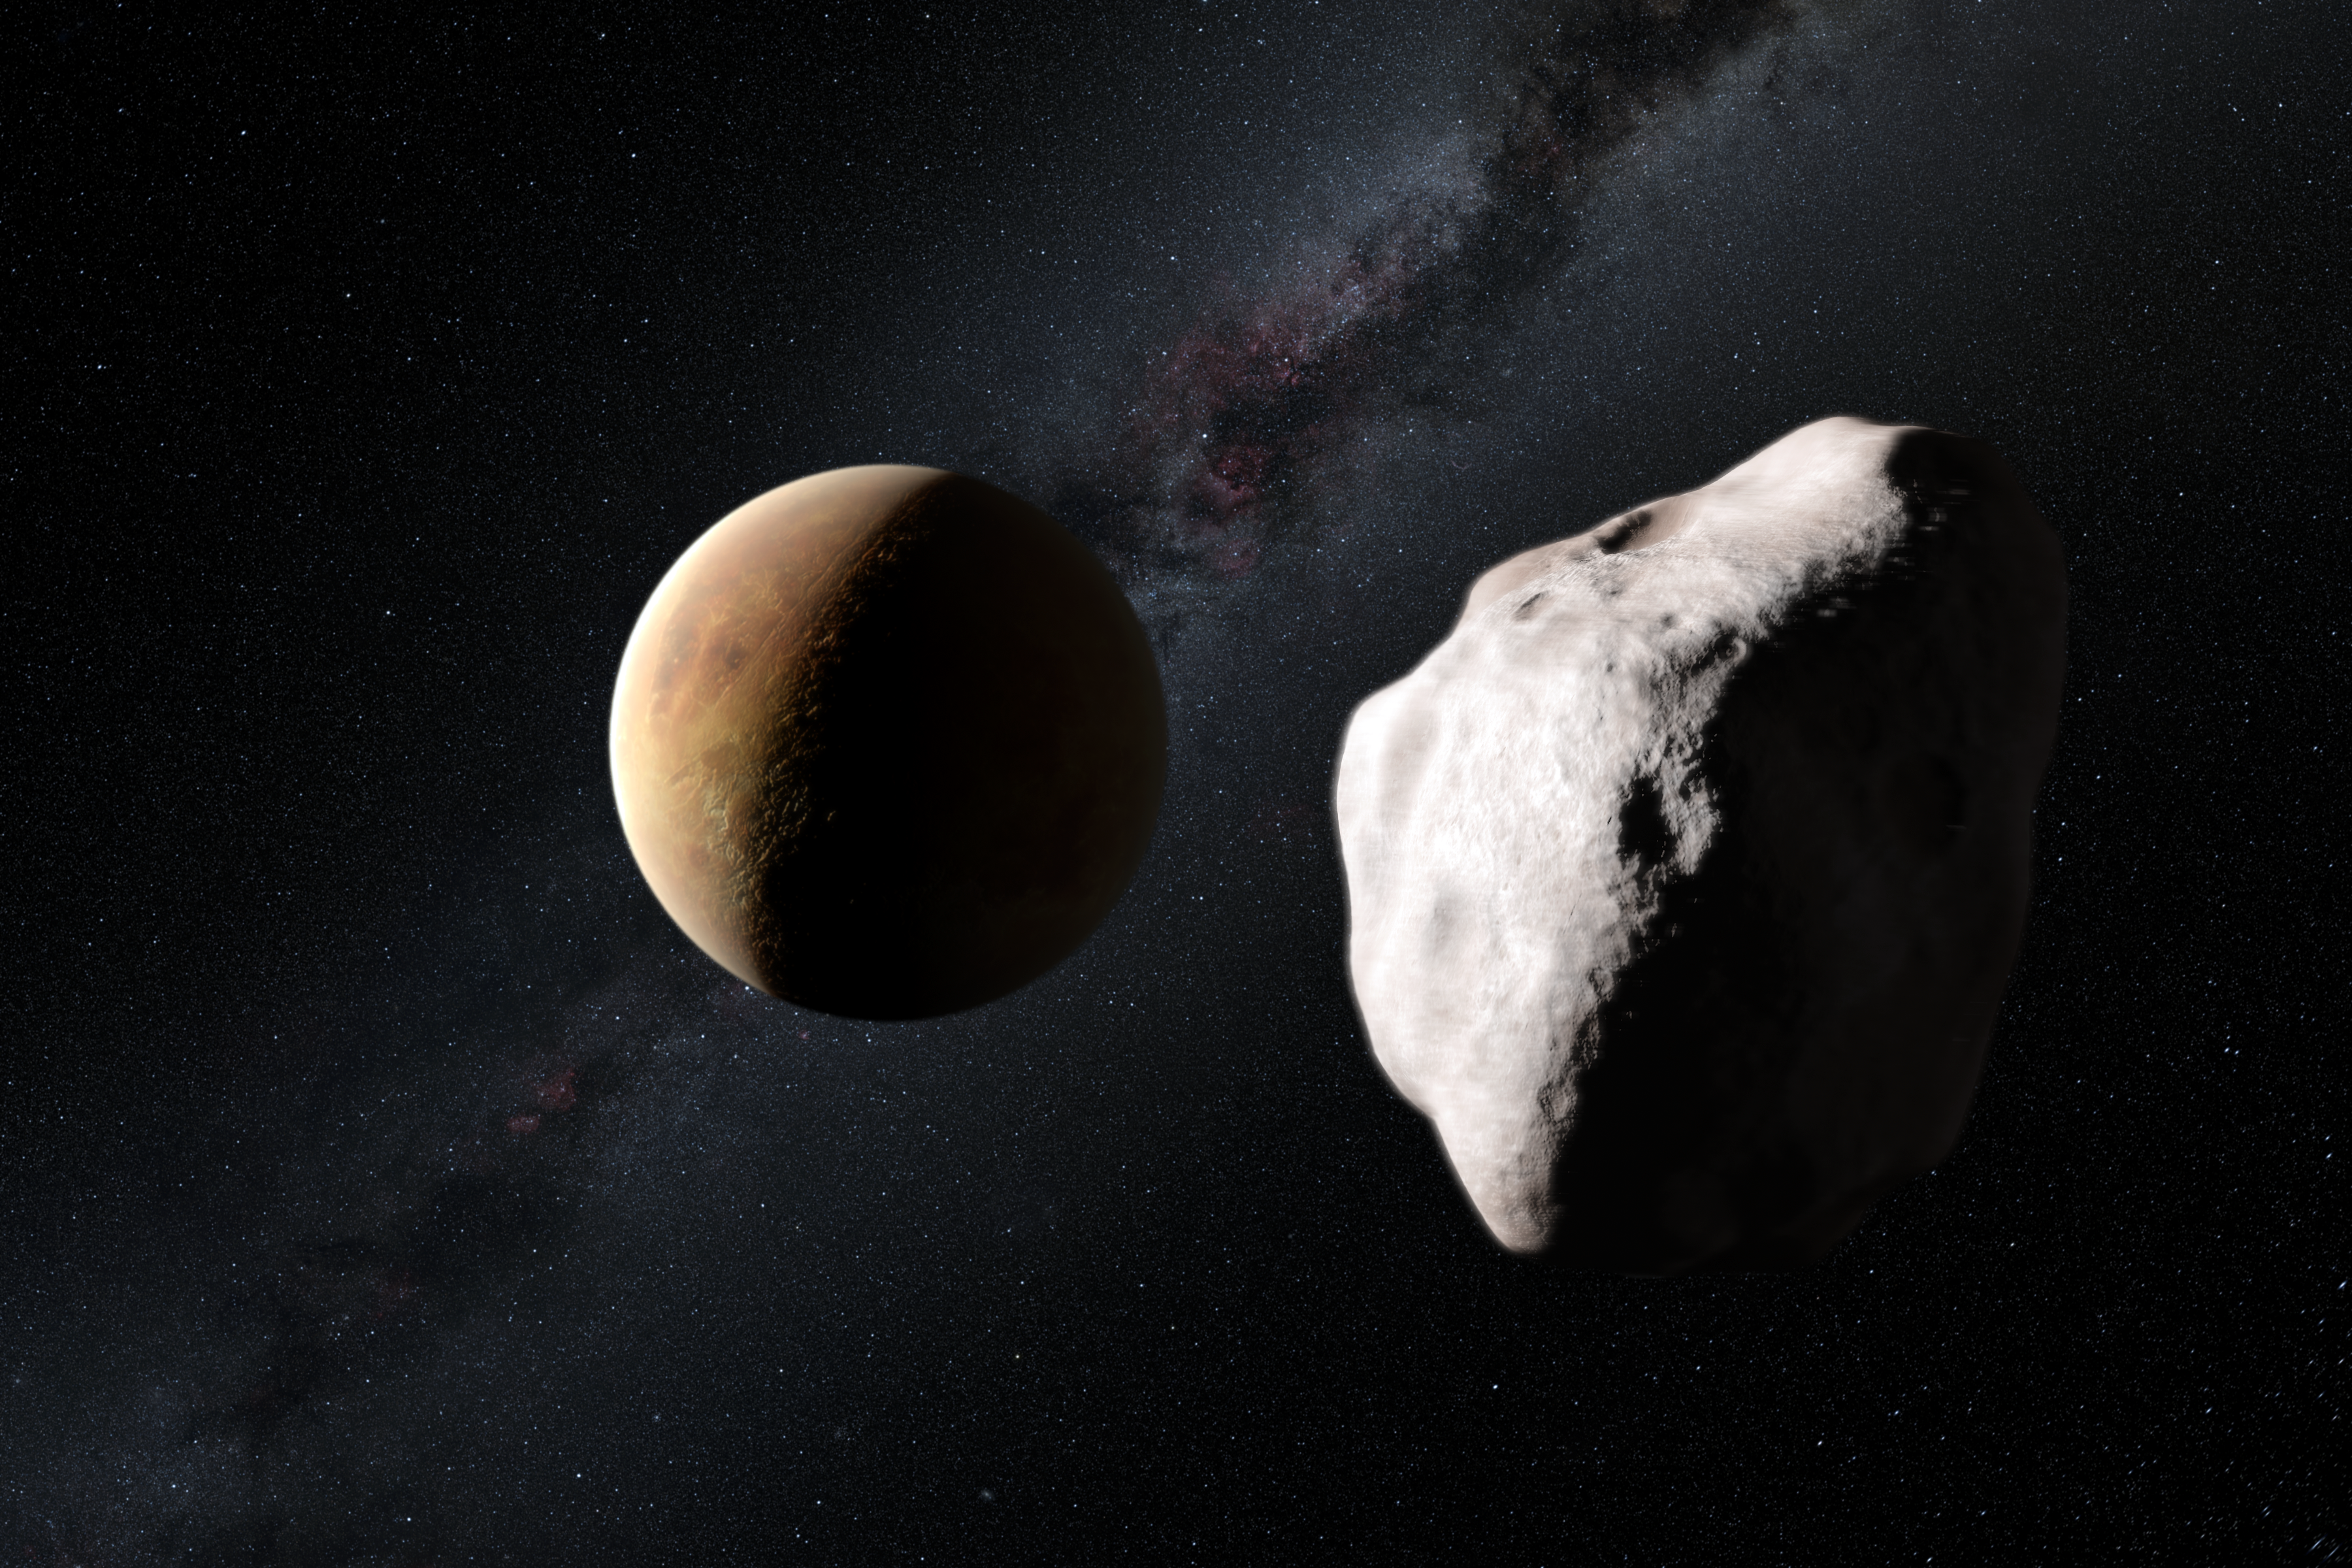

Artist's impression of the asteroid Lutetia making a close approach to a planet in the early Solar System

This artist’s impression shows an event in the early history of the Solar System that may explain how the unusual asteroid Lutetia came to now be located in the main asteroid belt, between Mars and Jupiter. Lutetia is seen passing close to one of the very young rocky planets about four billion years ago and having its orbit drastically altered. Its unusual spectral properties indicate that Lutetia started life as a fragment of the material that was forming the inner planets but it is now found to be an interloper much further from the Sun.

Credit: ESO/M. Kornmesser and Nick Risinger (skysurvey.org)